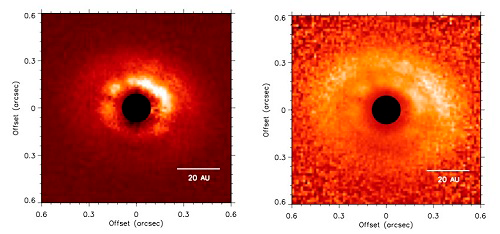

Star Pair’s Dusty Disk Shines Light on Planet Formation

Left: J-band polarized intensity (P⊥) images. Right: P⊥ scaled by r2, where r is the distance in pixels from the central binary, corrected for projection effects. Both images are shown on a linear scale and oriented north up and east left. The coronagraph is represented by the black filled circles.

Credit: International Gemini Observatory/NOIRLab/NSF/AURA